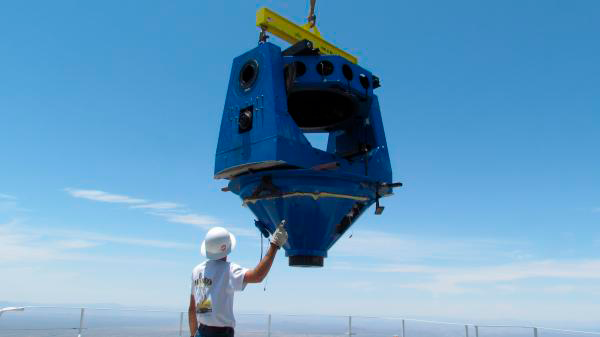

Moving Calibration Telescope to NOAO in Tucson

Calibration Telescope (formerly Calypso Telescope) arrives at its interim home at NOAO in Tucson.

Credit: Rubin Observatory/NSF/AURA